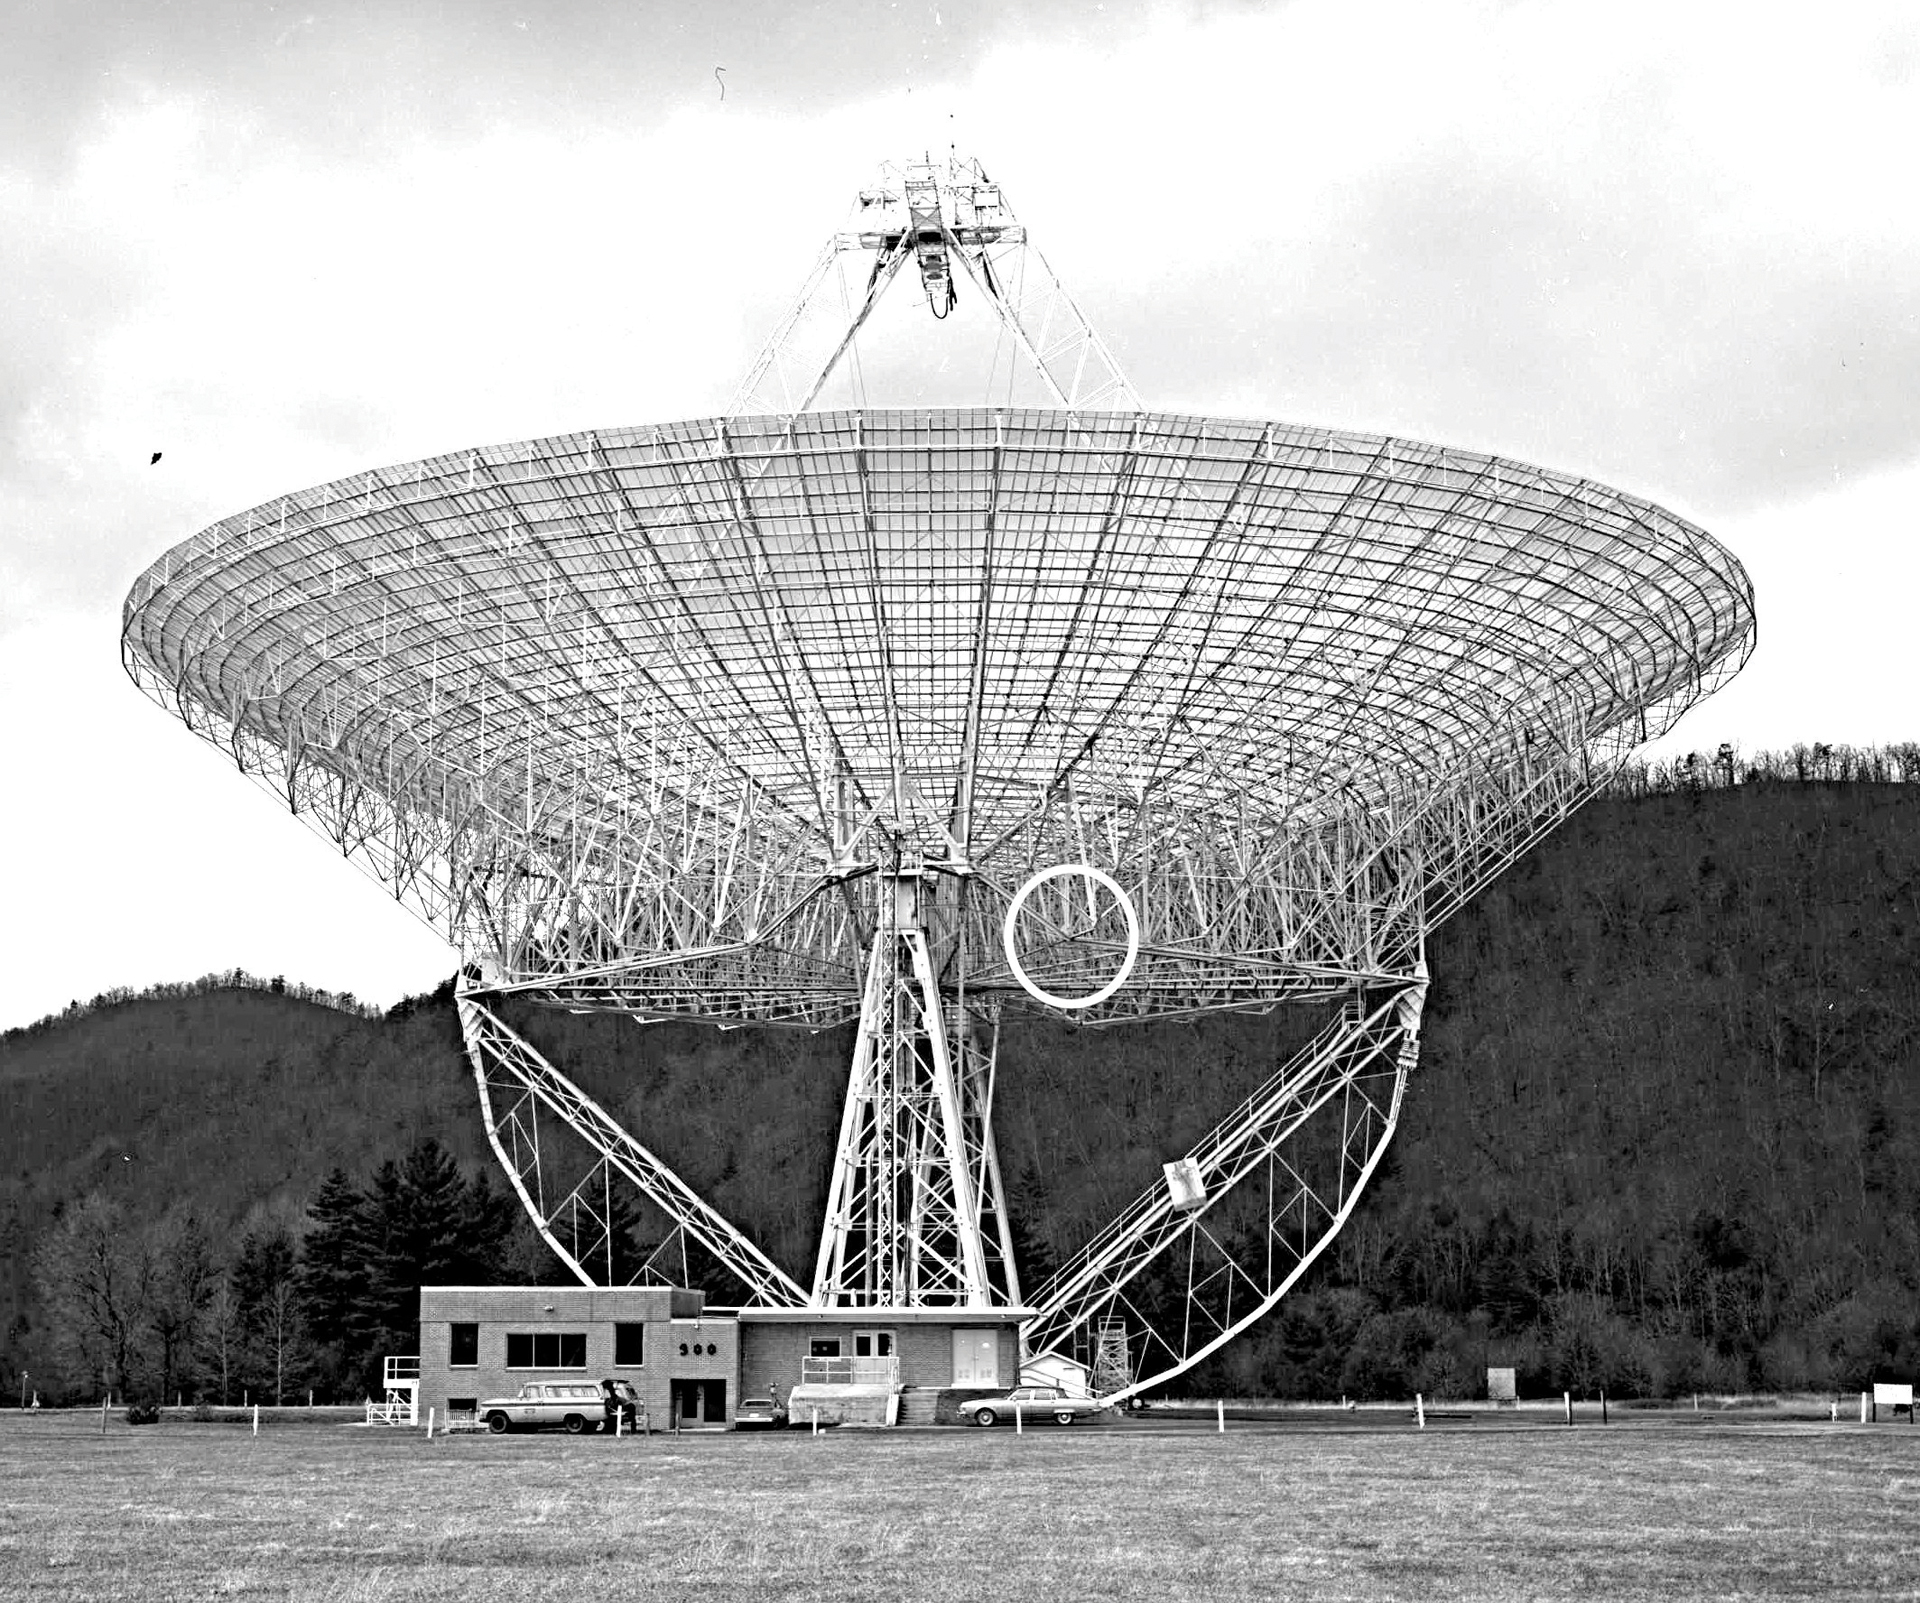

Locating the Gusset Plate: The cause of the 300-foot’s collapse

After the investigation to determine the cause of the 300-foot telescope’s collapse on November 15, 1988, engineers pinpointed the location of the sheared metal gusset plate they found in the wreckage. The gusset plate is a thick sheet of steel used to hold and connect the beams of the telescope.

Credit: NRAO/AUI/NSF